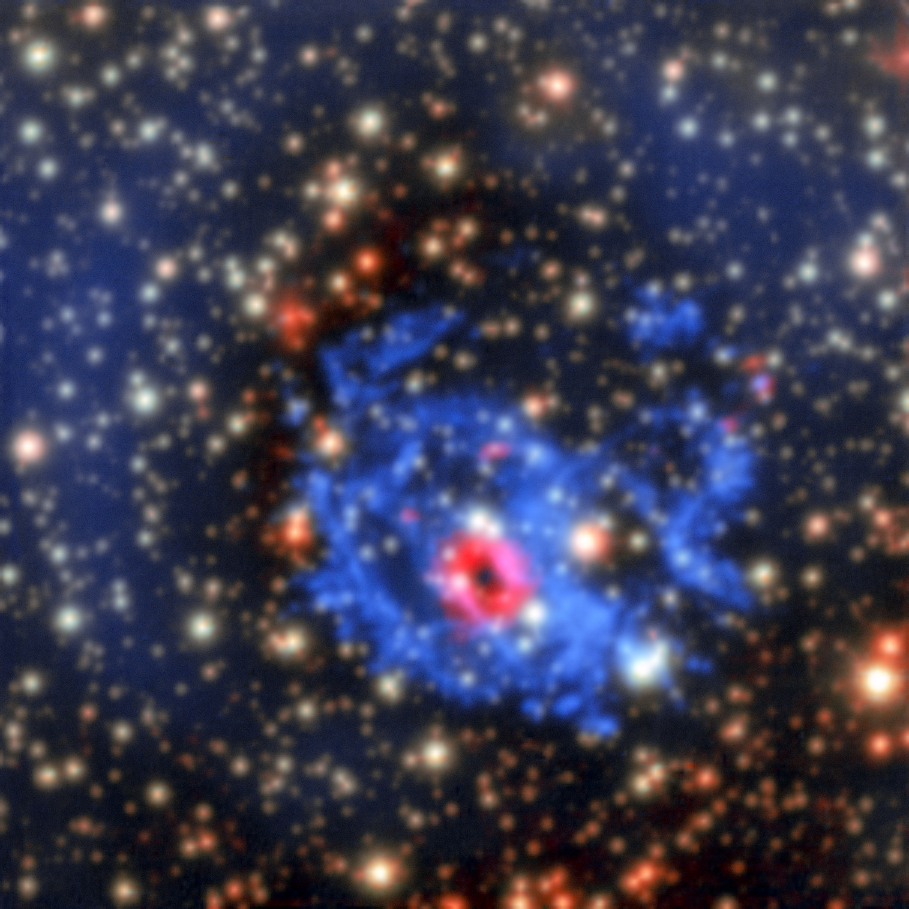

MUSE view of the surroundings of a hidden neutron star in the Small Magellanic Cloud

This new picture from the MUSE instrument on ESO’s Very Large Telescope in Chile shows how an elusive missing object was found amid a complex tangle of gaseous filaments in one of our nearest neighbouring galaxies, the Small Magellanic Cloud.

The wisps of gas forming the supernova remnant 1E 0102.2-7219 show up in blue, but the red ring in the MUSE data, revealing glowing neon and oxygen forms, is perfectly centred on an X-ray source — an isolated neutron star with a weak magnetic field, the first identified outside the Milky Way.

Credit: ESO/F. Vogt et al.